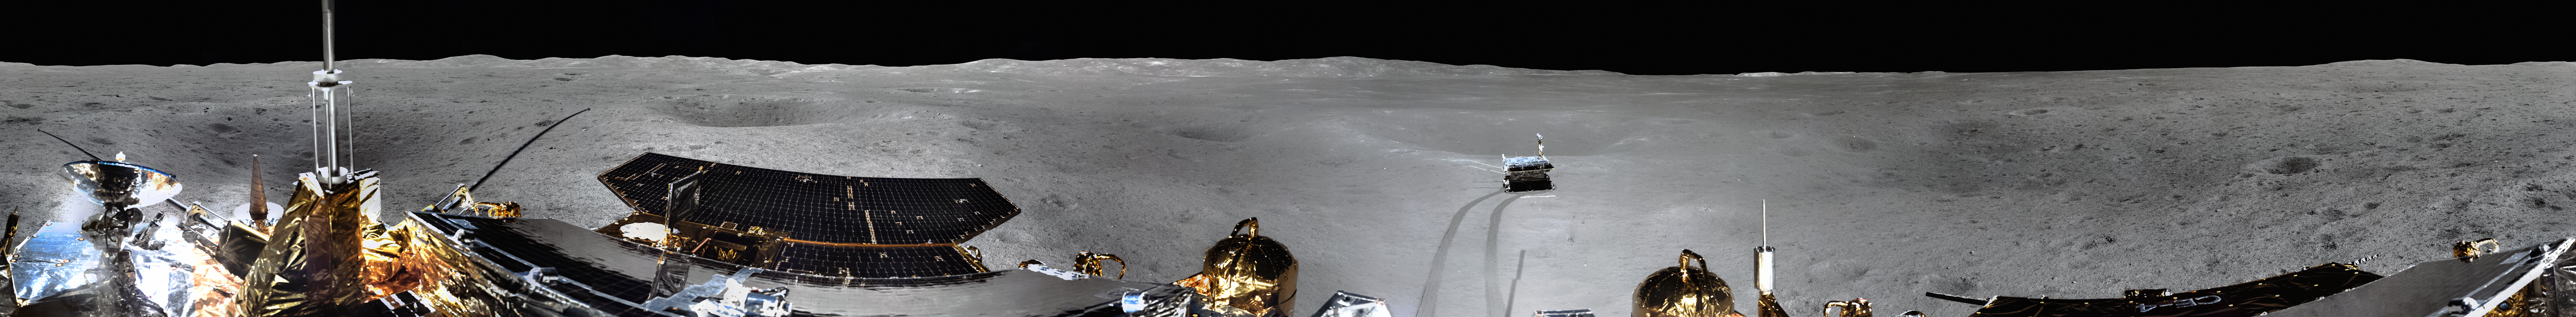

Panorama of the Landing Site of Chinese Chang’e-4 Probe on Far Side of the Moon

Credit: CNSA